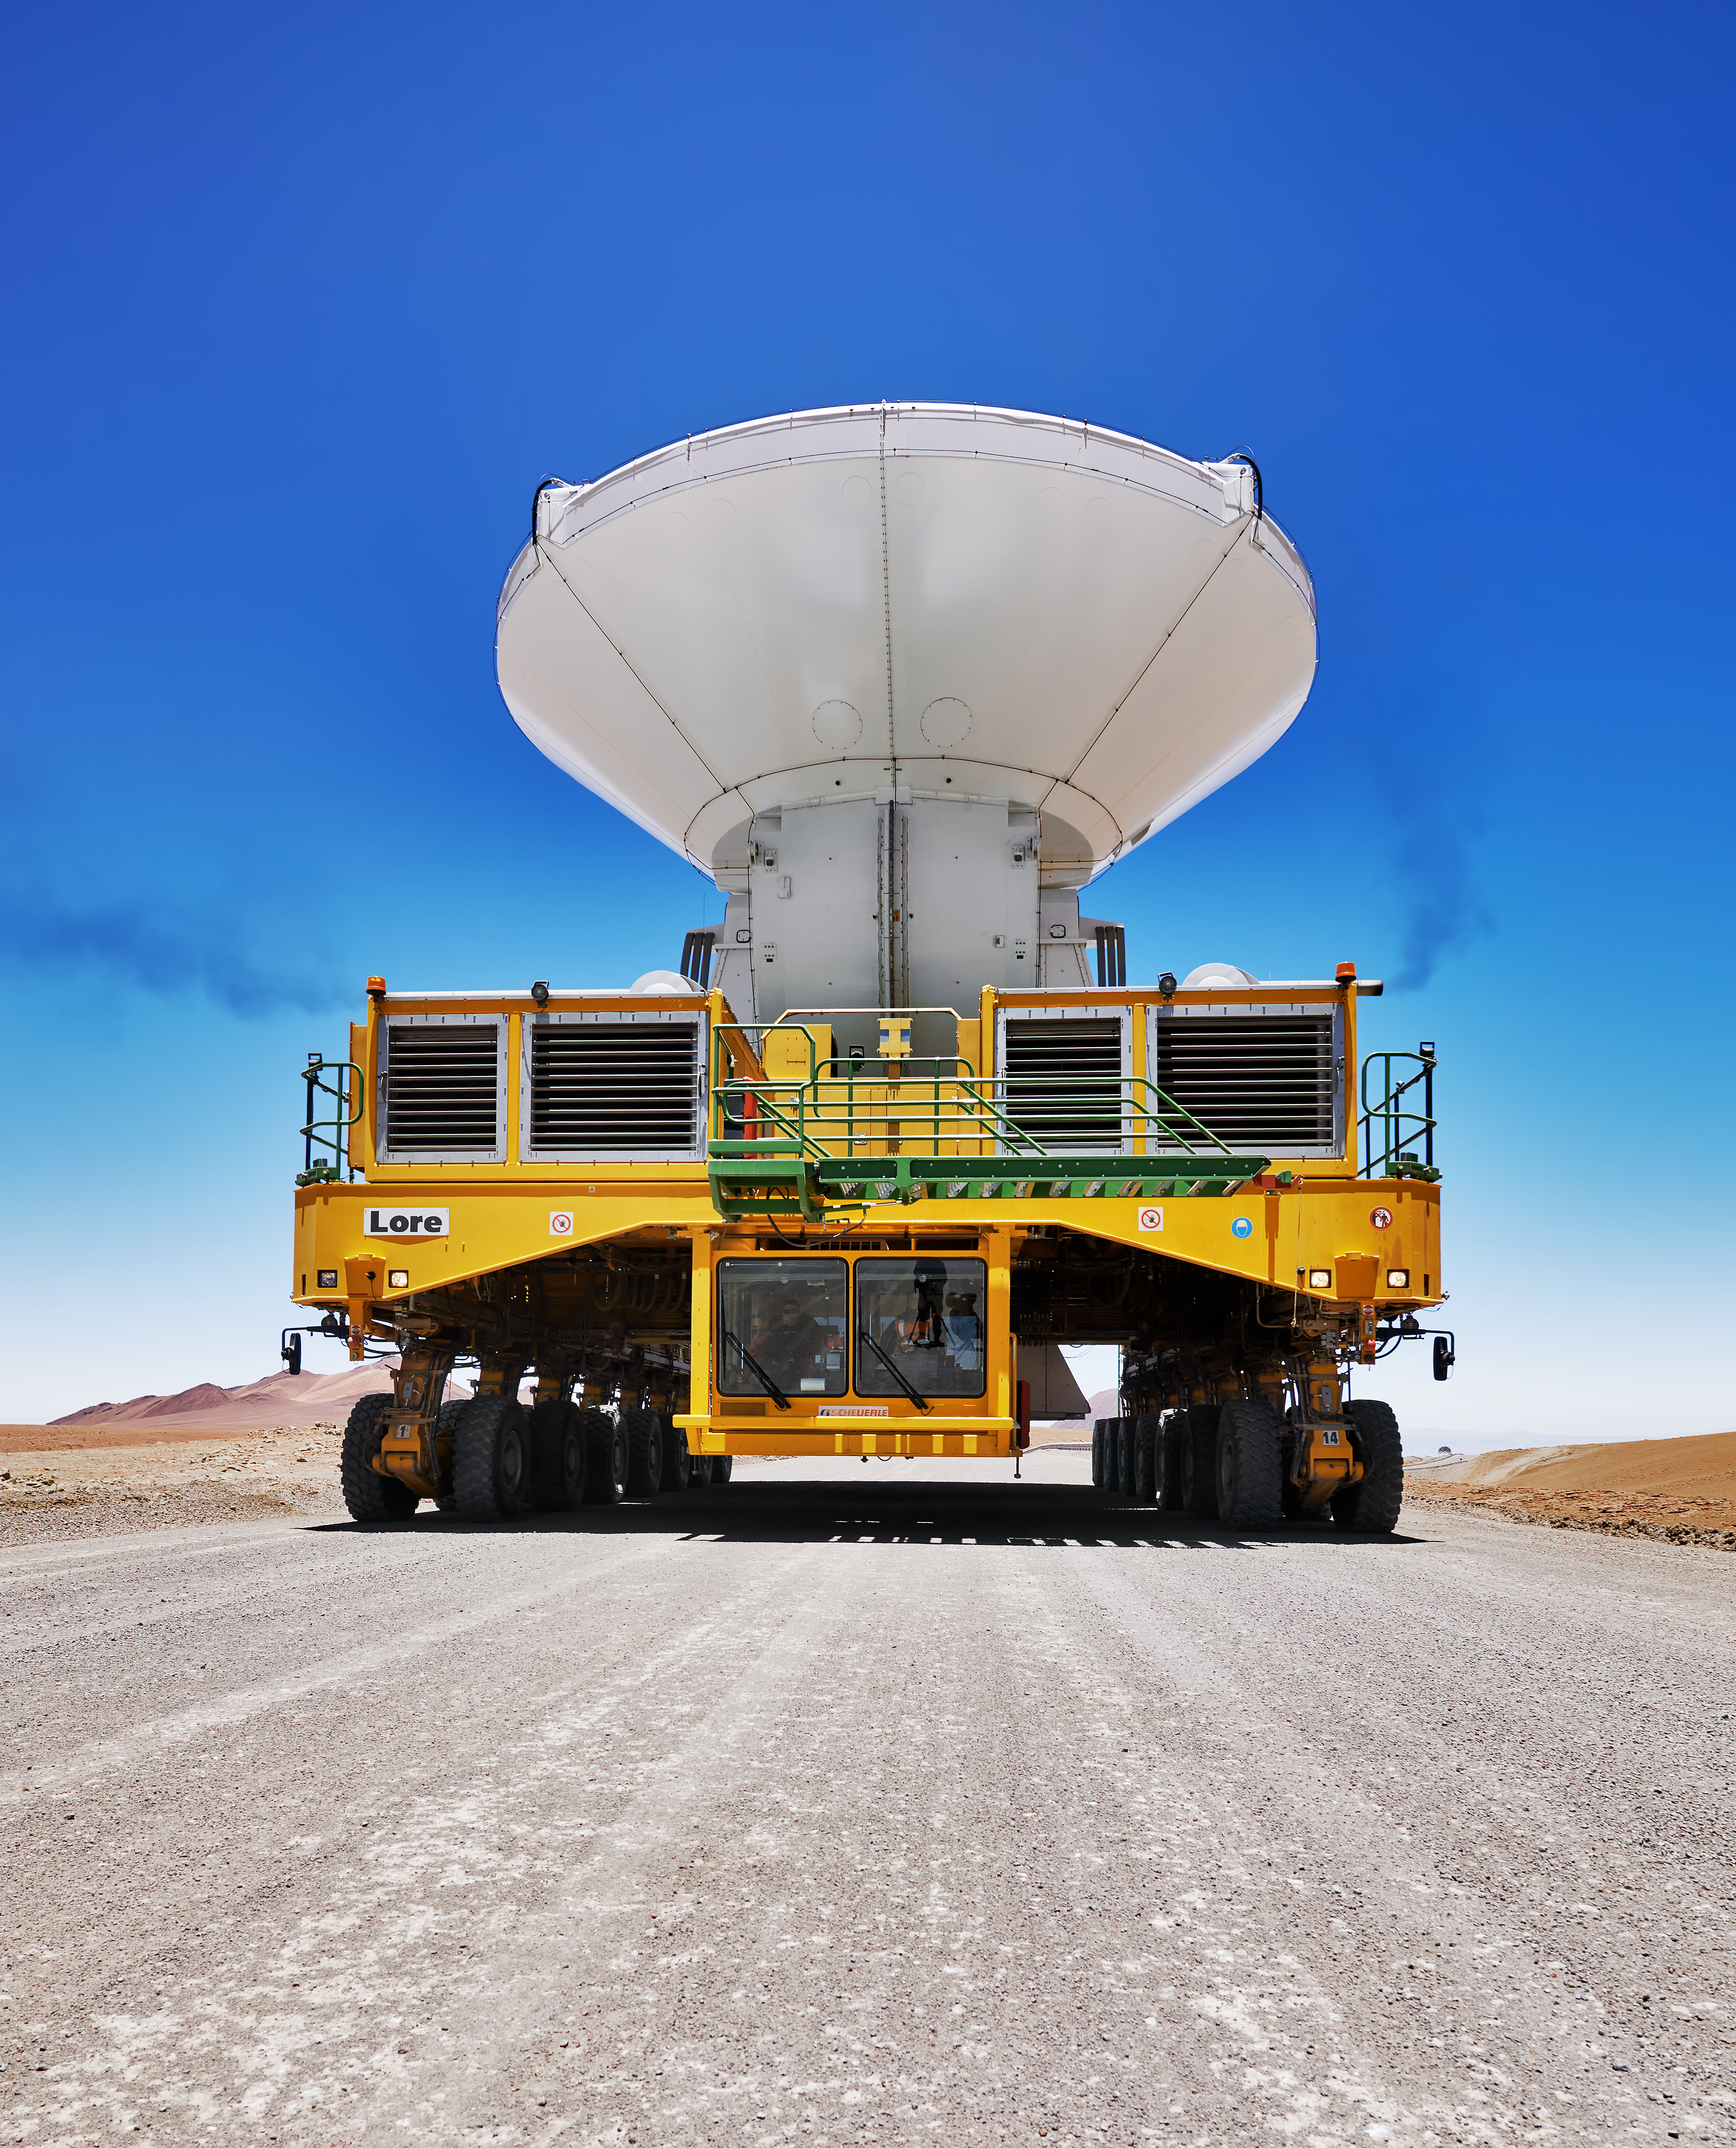

ALMA transporter

One of ALMA's two transporters carries an antenna to a new location on the Chajnantor plateau.

Each of these vehicles is 20 metres long, 10 metres wide and 6 metres high, and has 28 tyres. Even empty, the vehicles weigh in at 130 tonnes apiece.

Credit: Enrico Sacchetti/ESO